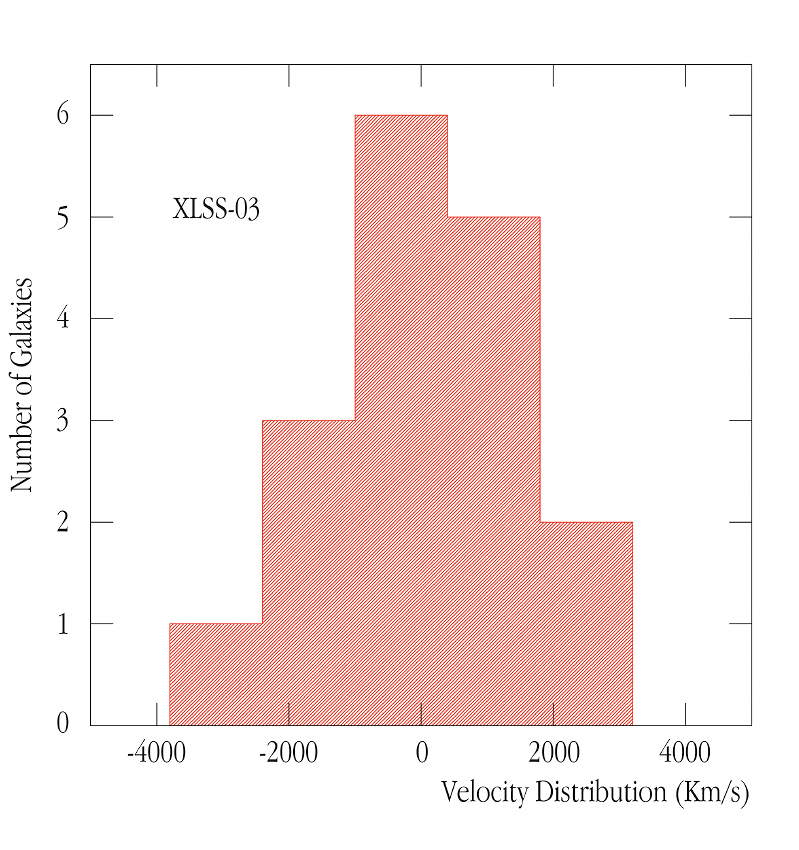

Velocity distribution of the XLSS-03 cluster

Measured velocity distribution of the galaxies in the XLSS-03 cluster. This is one of the most distant known clusters of galaxies for which a velocity dispersion has been measured.

Credit: ESO